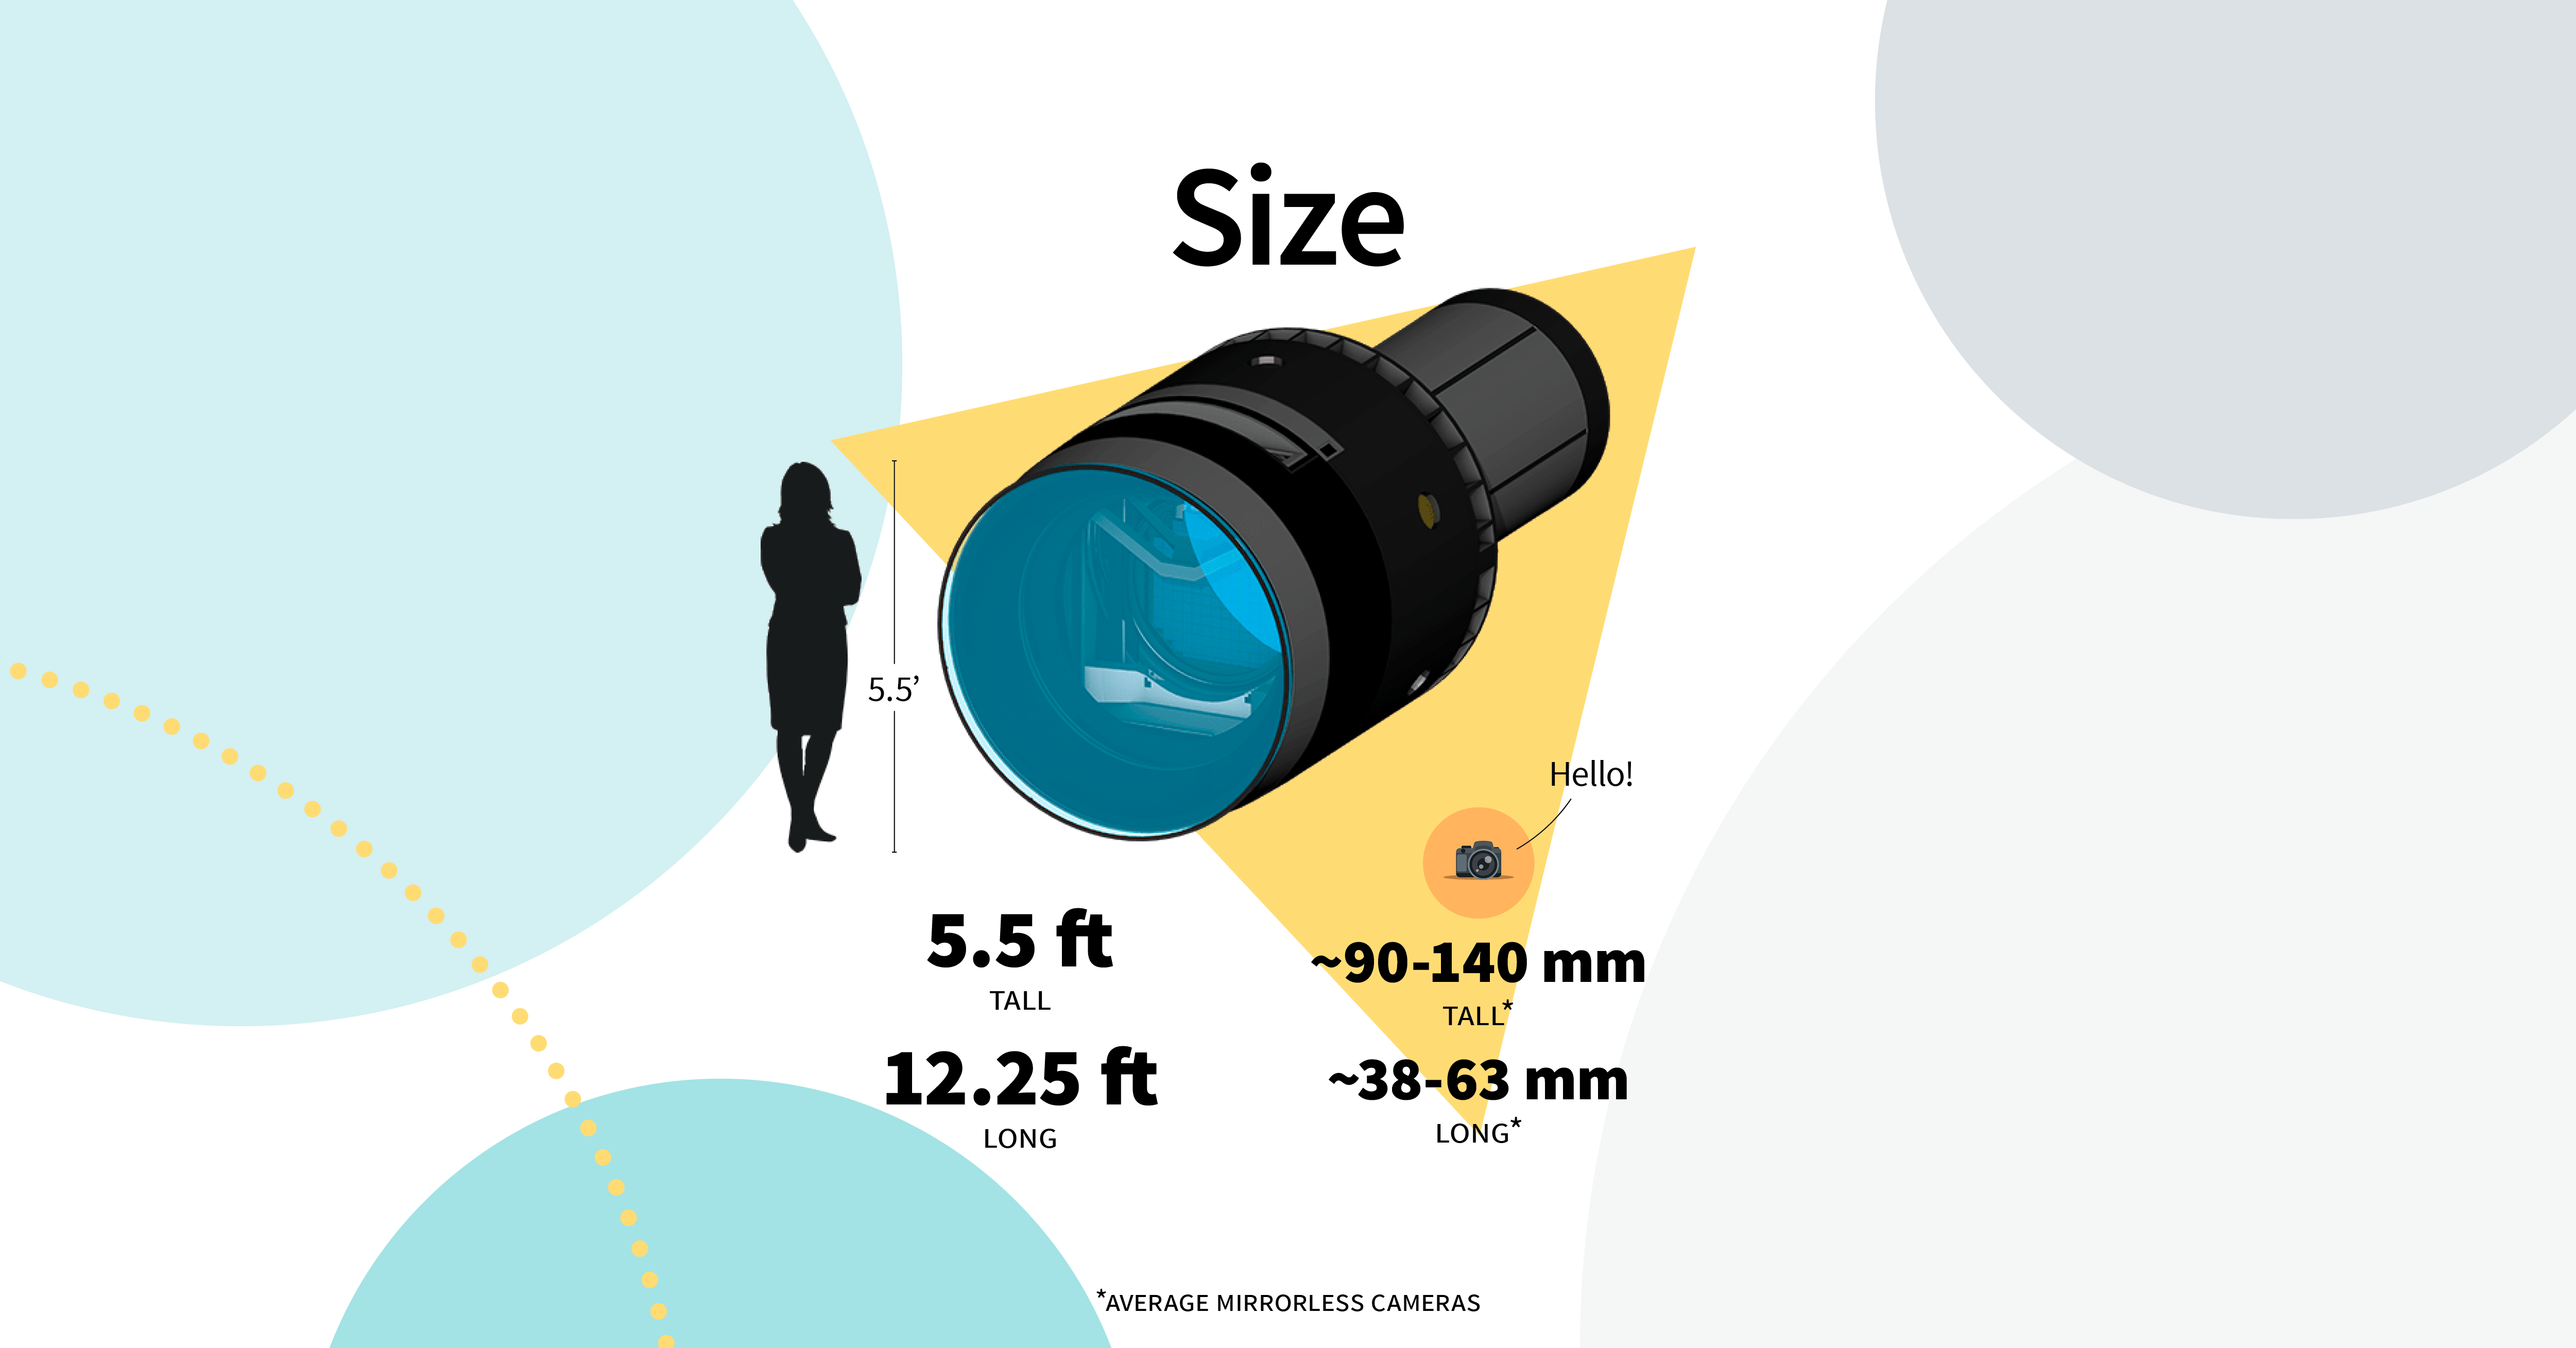

Your digital camera fits in your pocket – the LSST Camera wouldn’t even fit in a car!

Credit: RubinObs/NOIRLab/SLAC/DOE/NSF/AURA